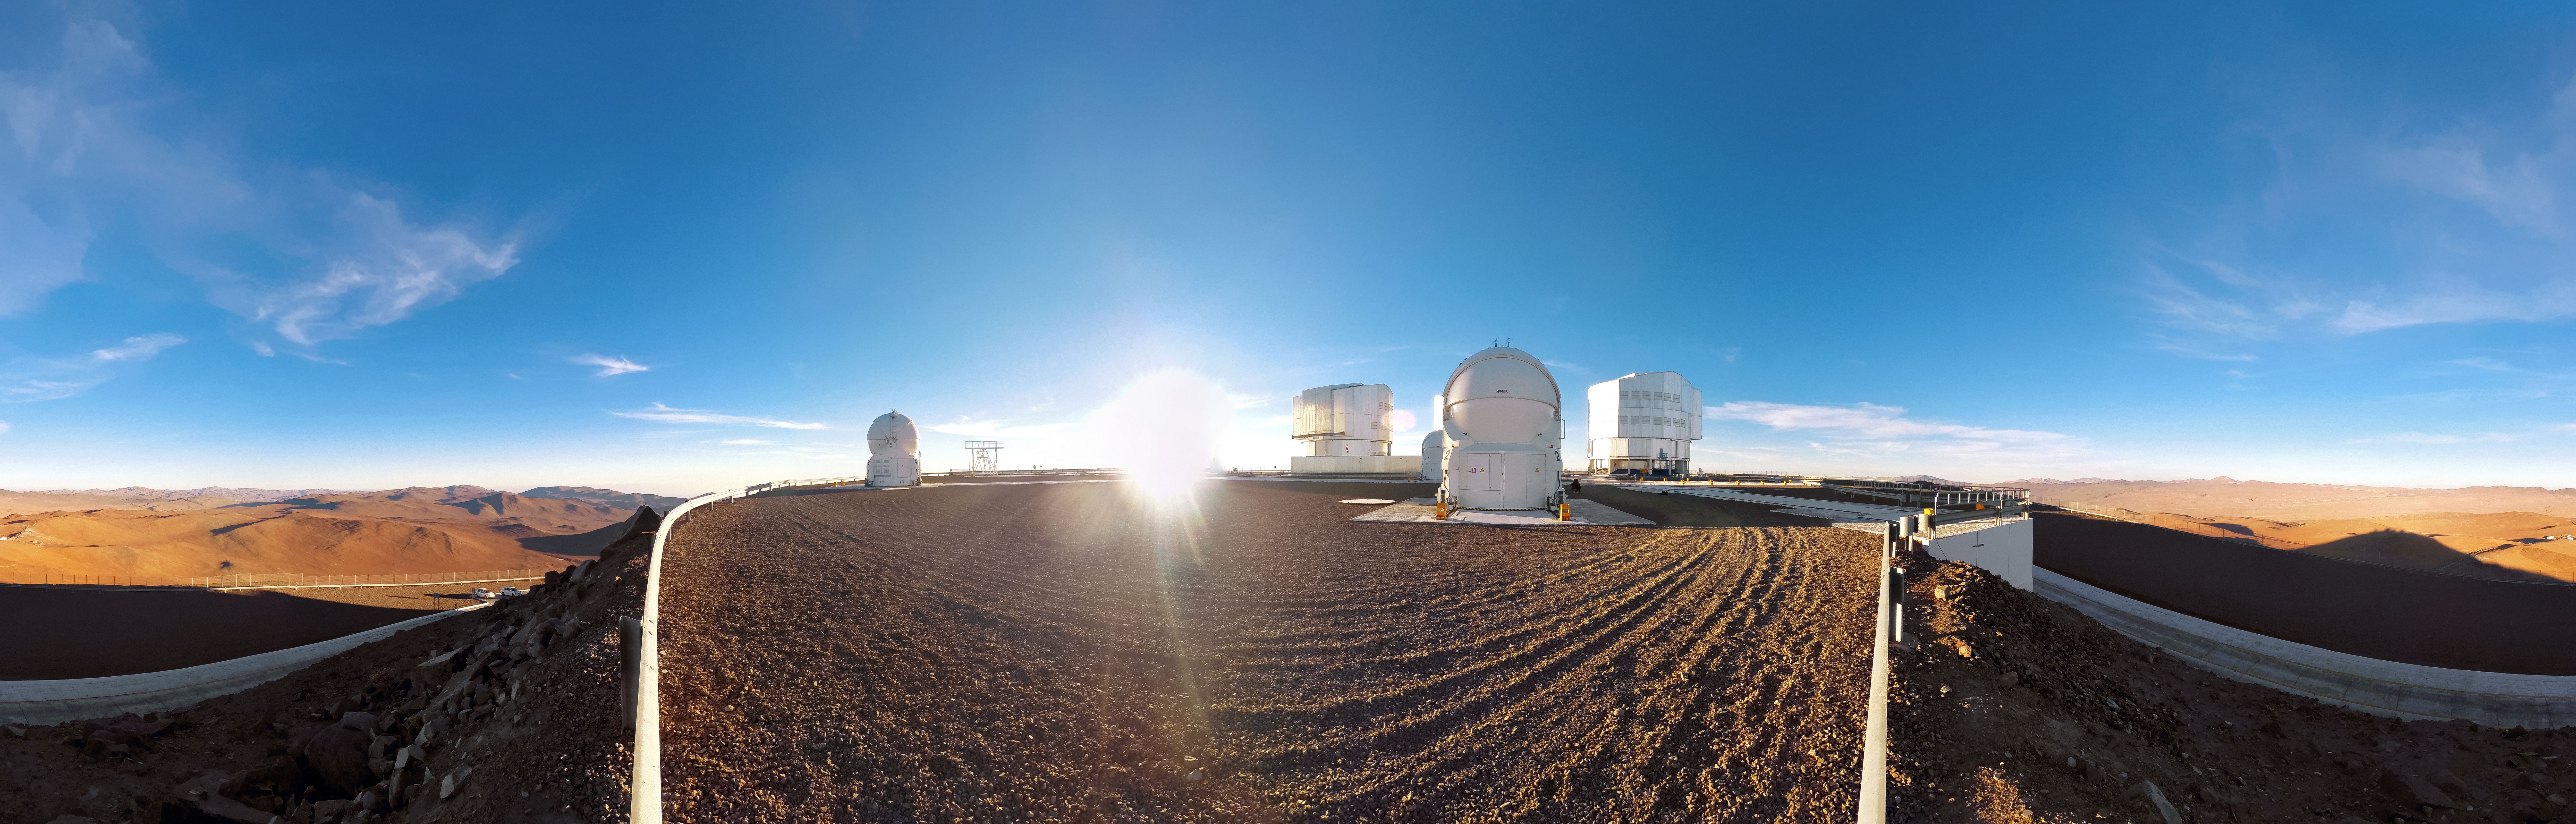

Cerro Paranal panorama

This panorama of ESO's Very Large Telescope (VLT) reveals it flanked by the rust-coloured peaks and plateaus of the Chilean Andes. The shadow of Cerro Paranal and the telescope enclosures that adorn it is cast into the landscape as the Sun peaks above the horizon.

Credit: D. Schreiner and S. Degezelle/ESO